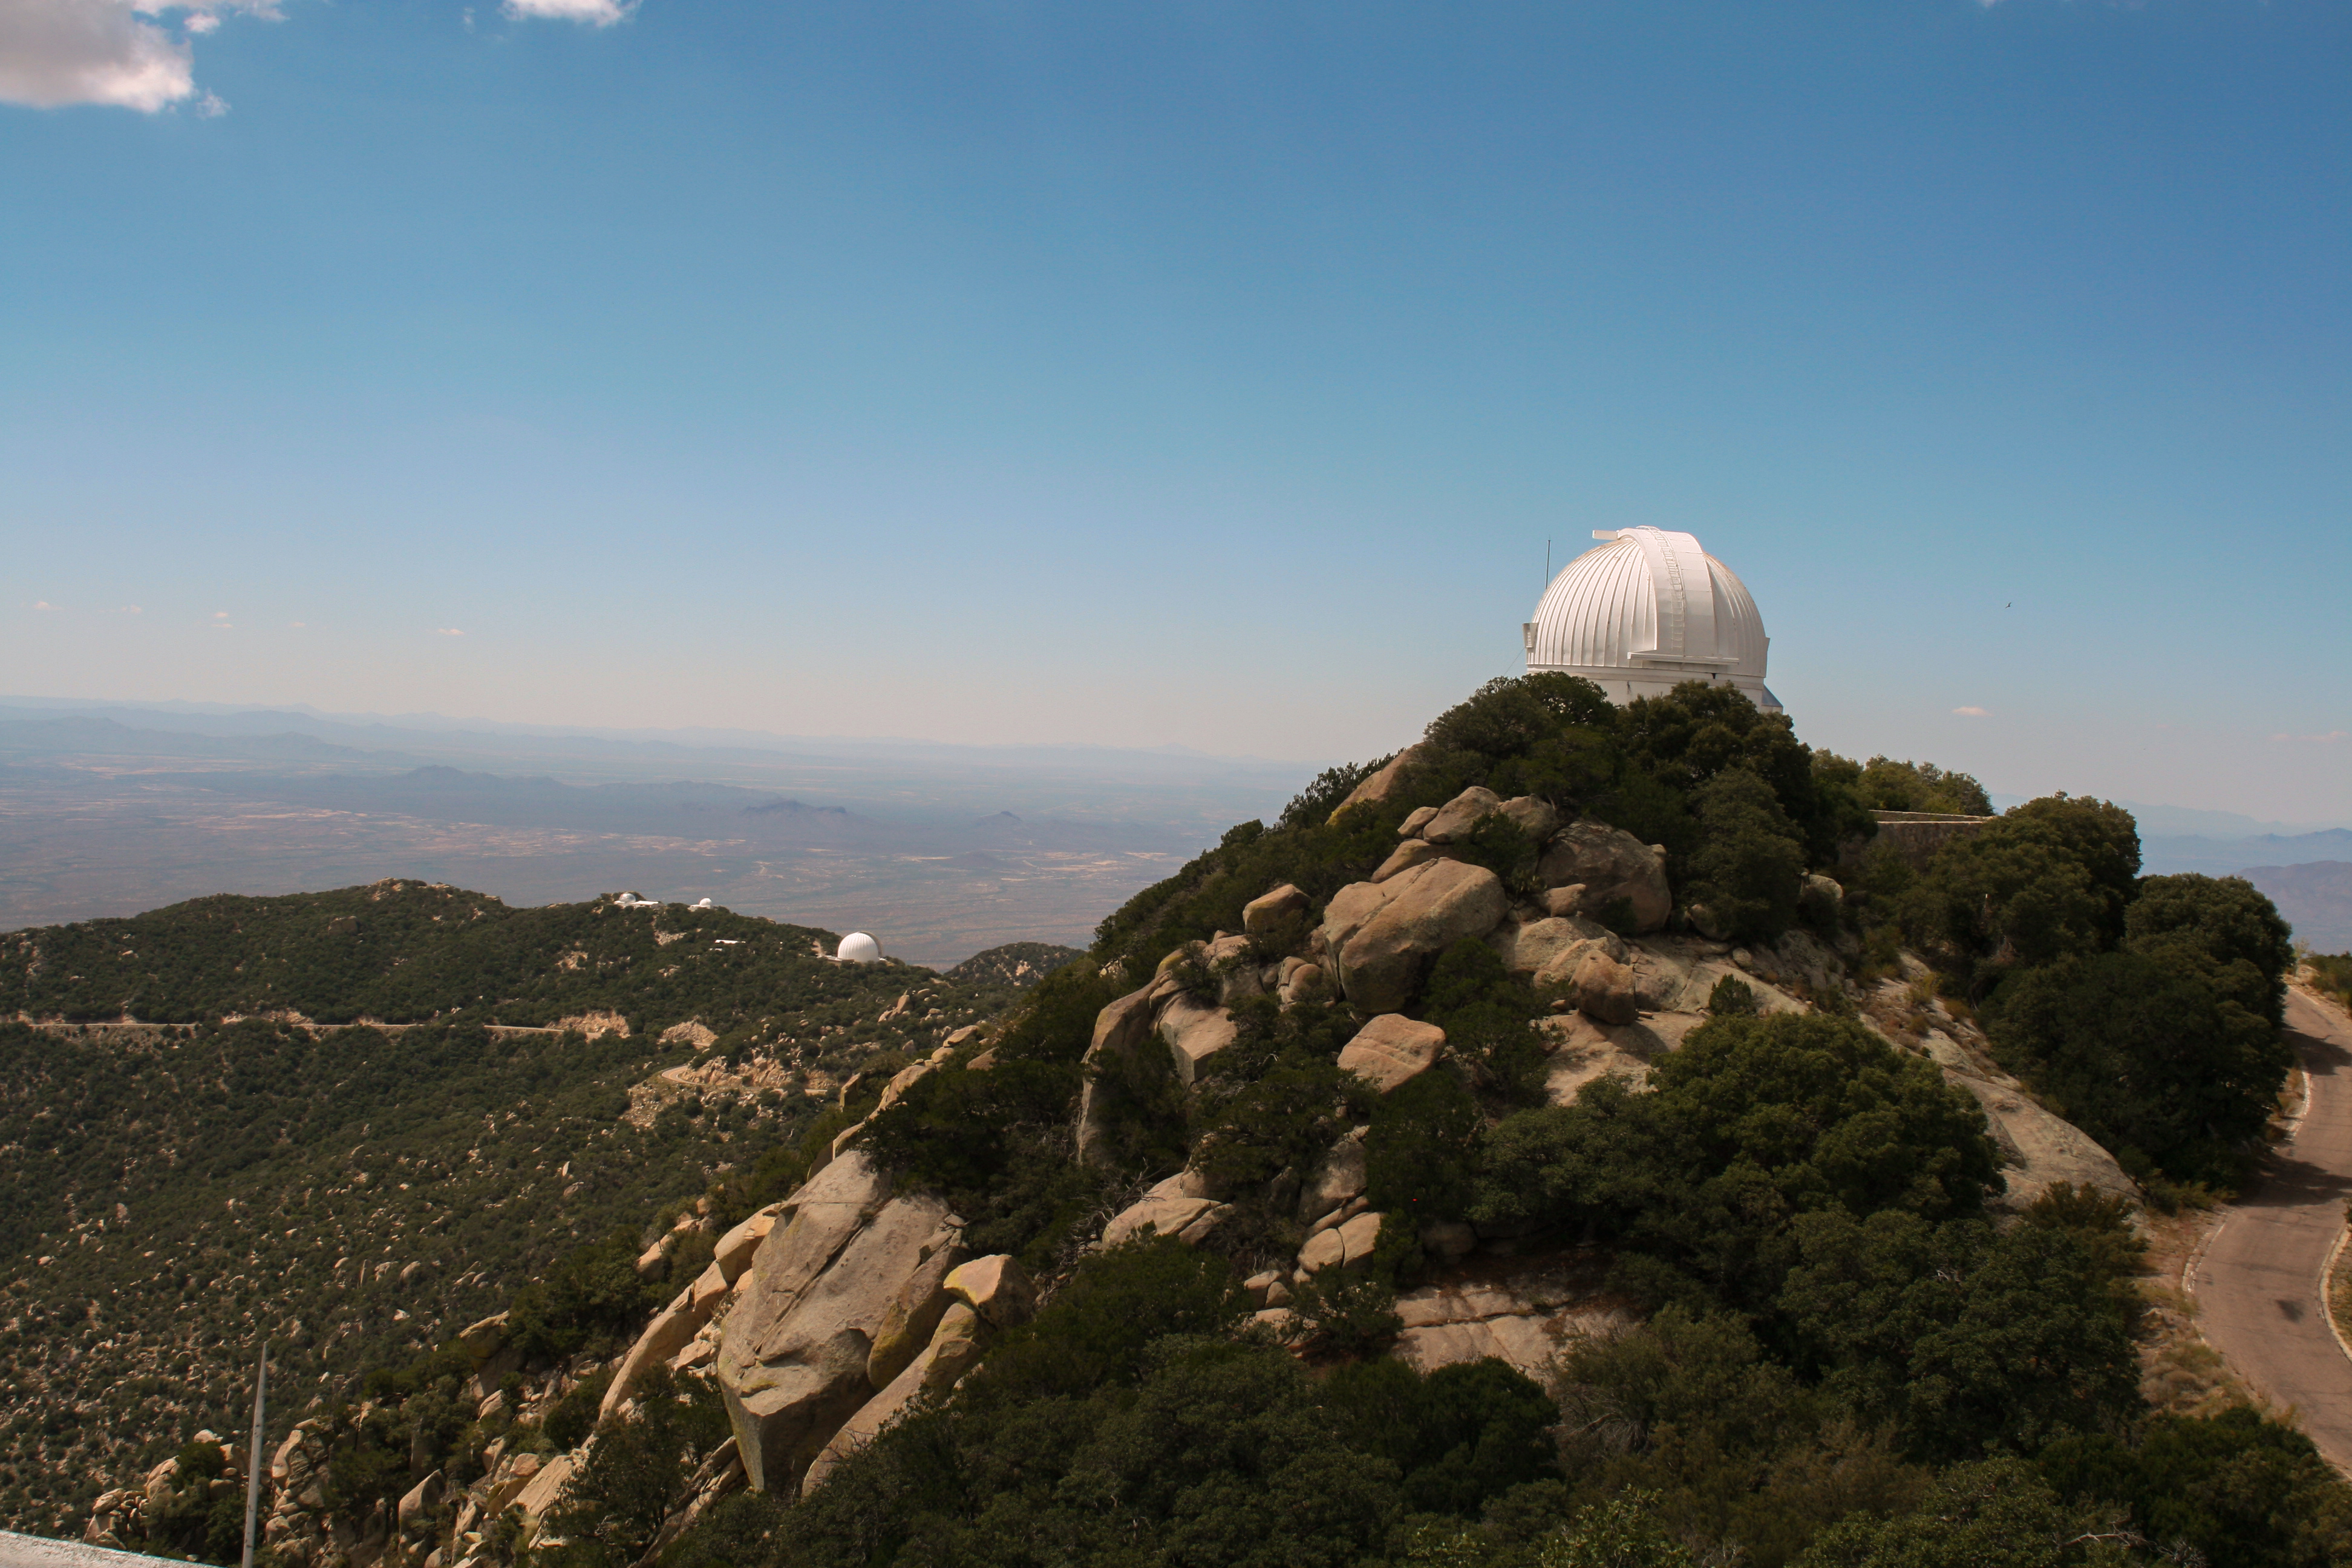

The WIYN 0.9-meter Telescope on Kitt Peak National Observatory

The WIYN 0.9-meter Telescope on Kitt Peak National Observatory, AZ.

Credit: KPNO/NOIRLab/NSF/AURA/P. Marenfeld